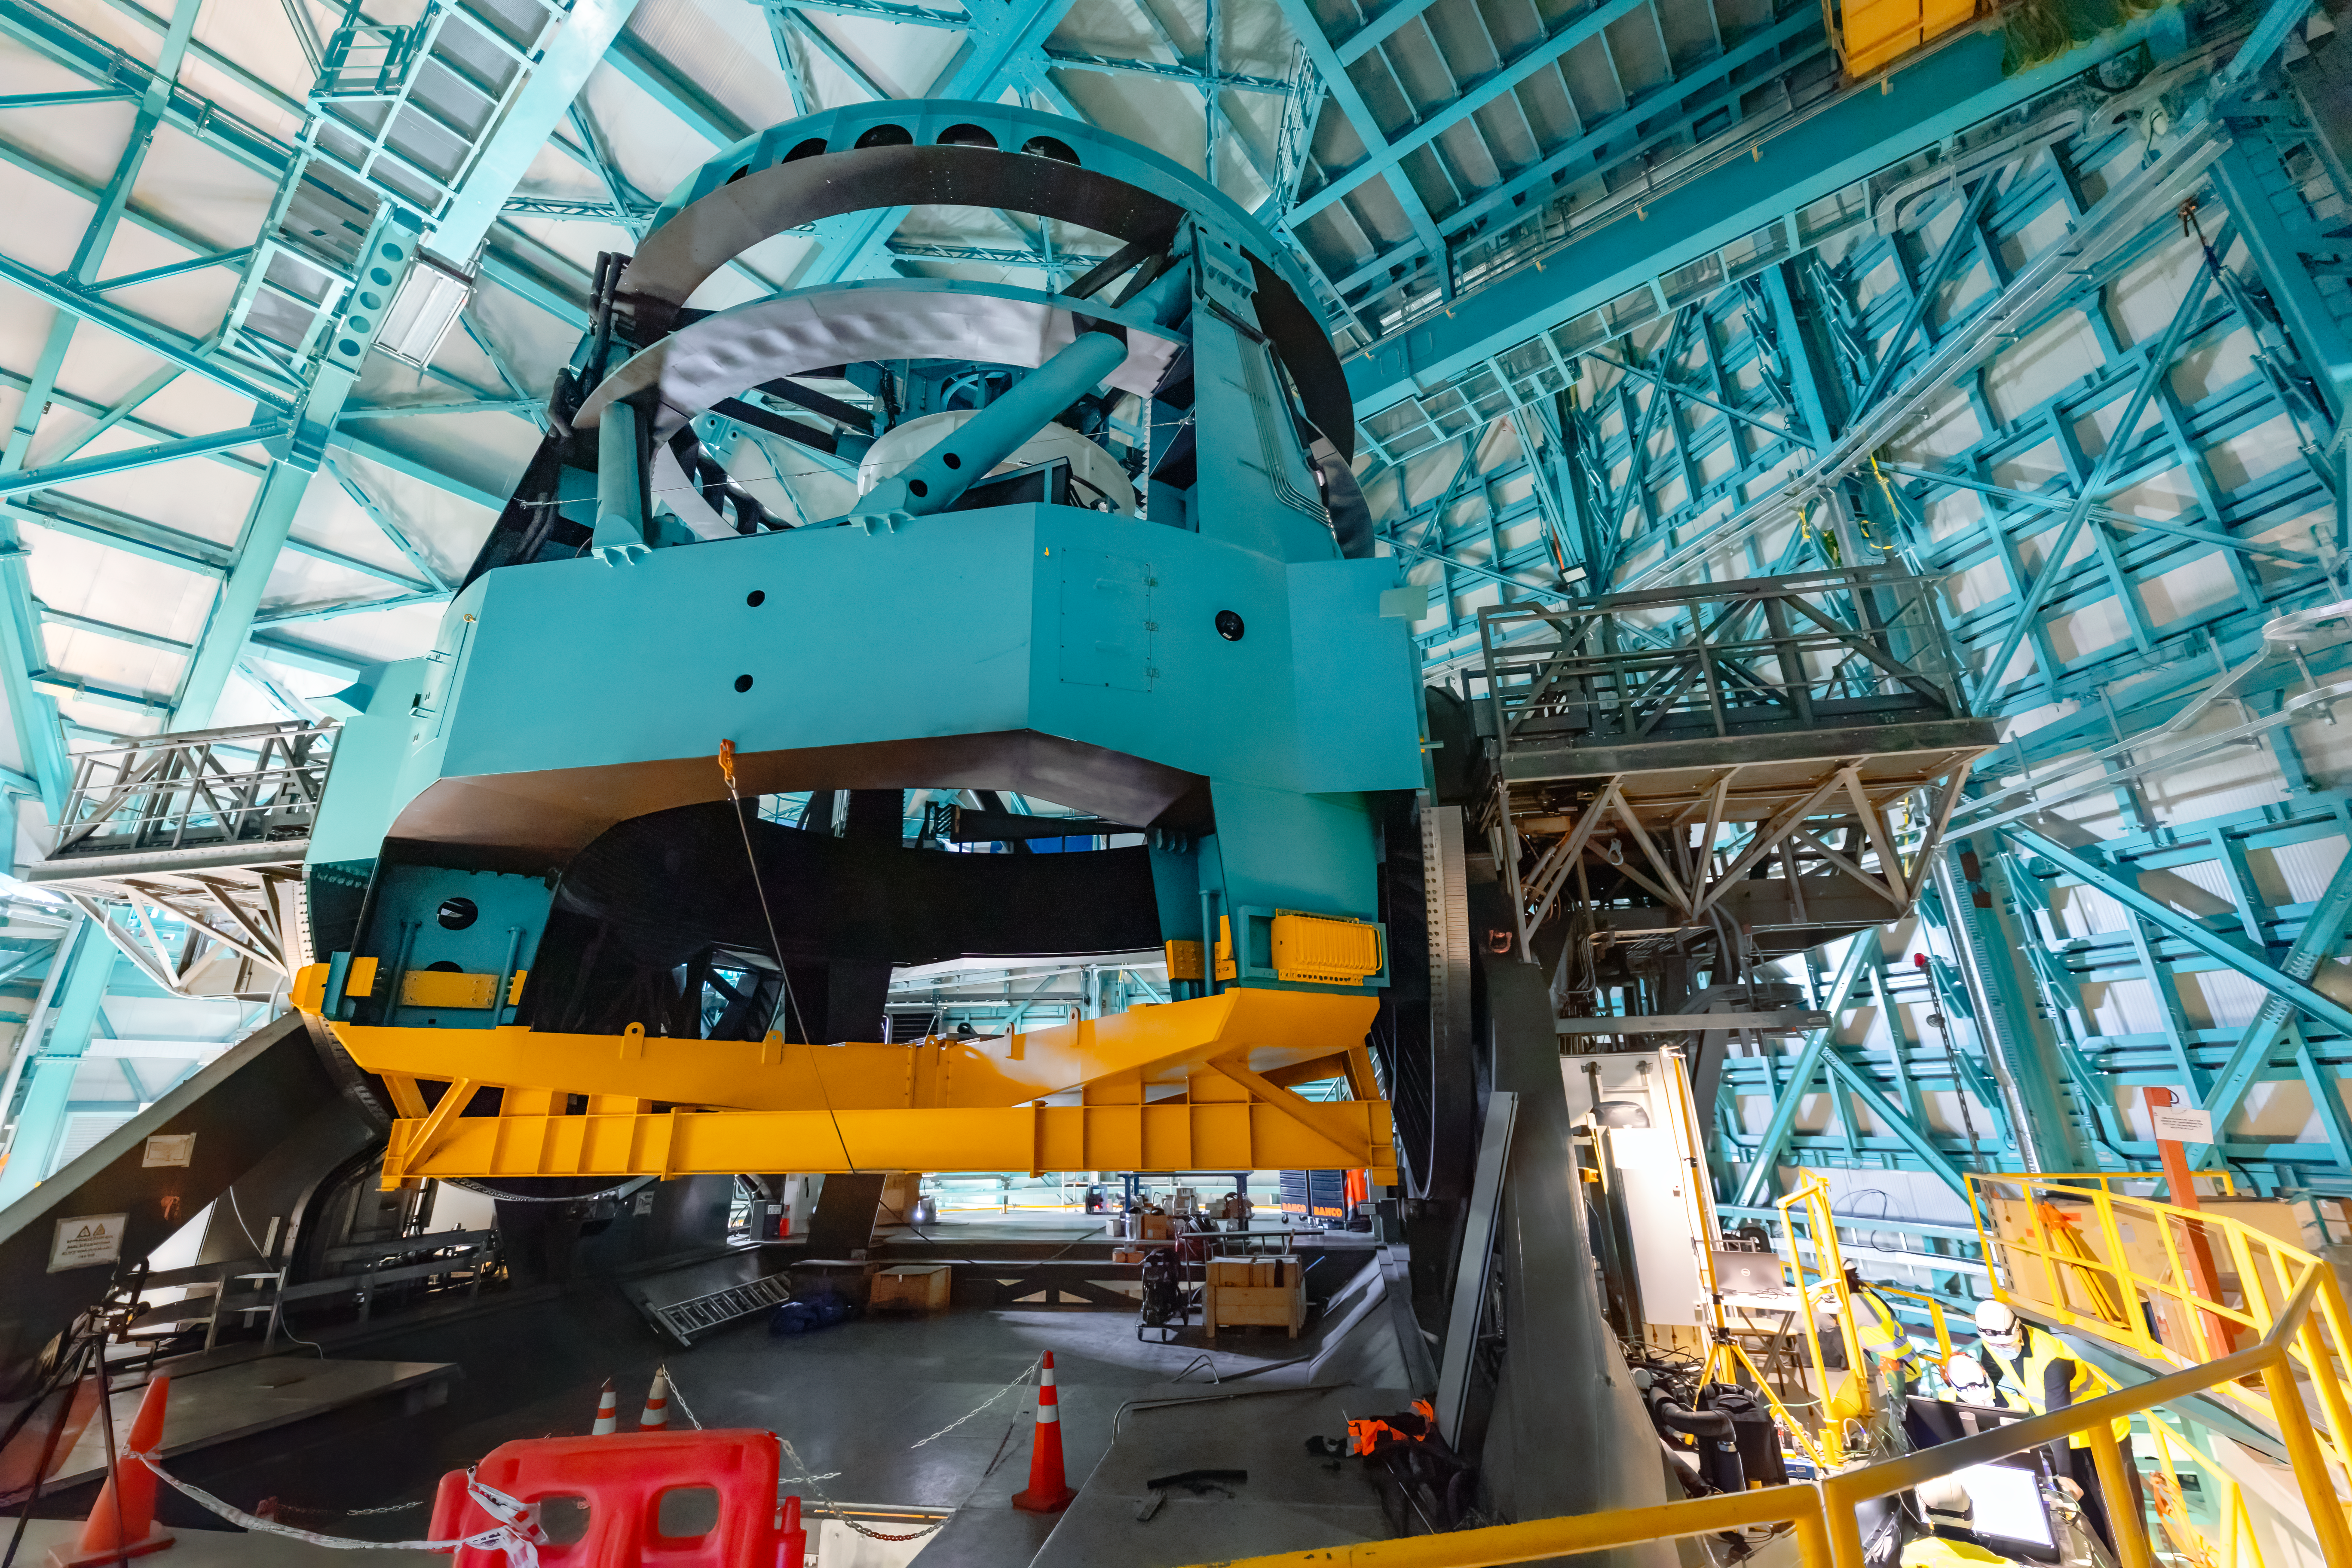

Simonyi Survey Telescope

The Simonyi Survey Telescope, an 8.4-meter telescope which is the main component of the Vera C. Rubin Observatory.

Credit: NOIRLab/AURA/NSF/ T. Slovinský